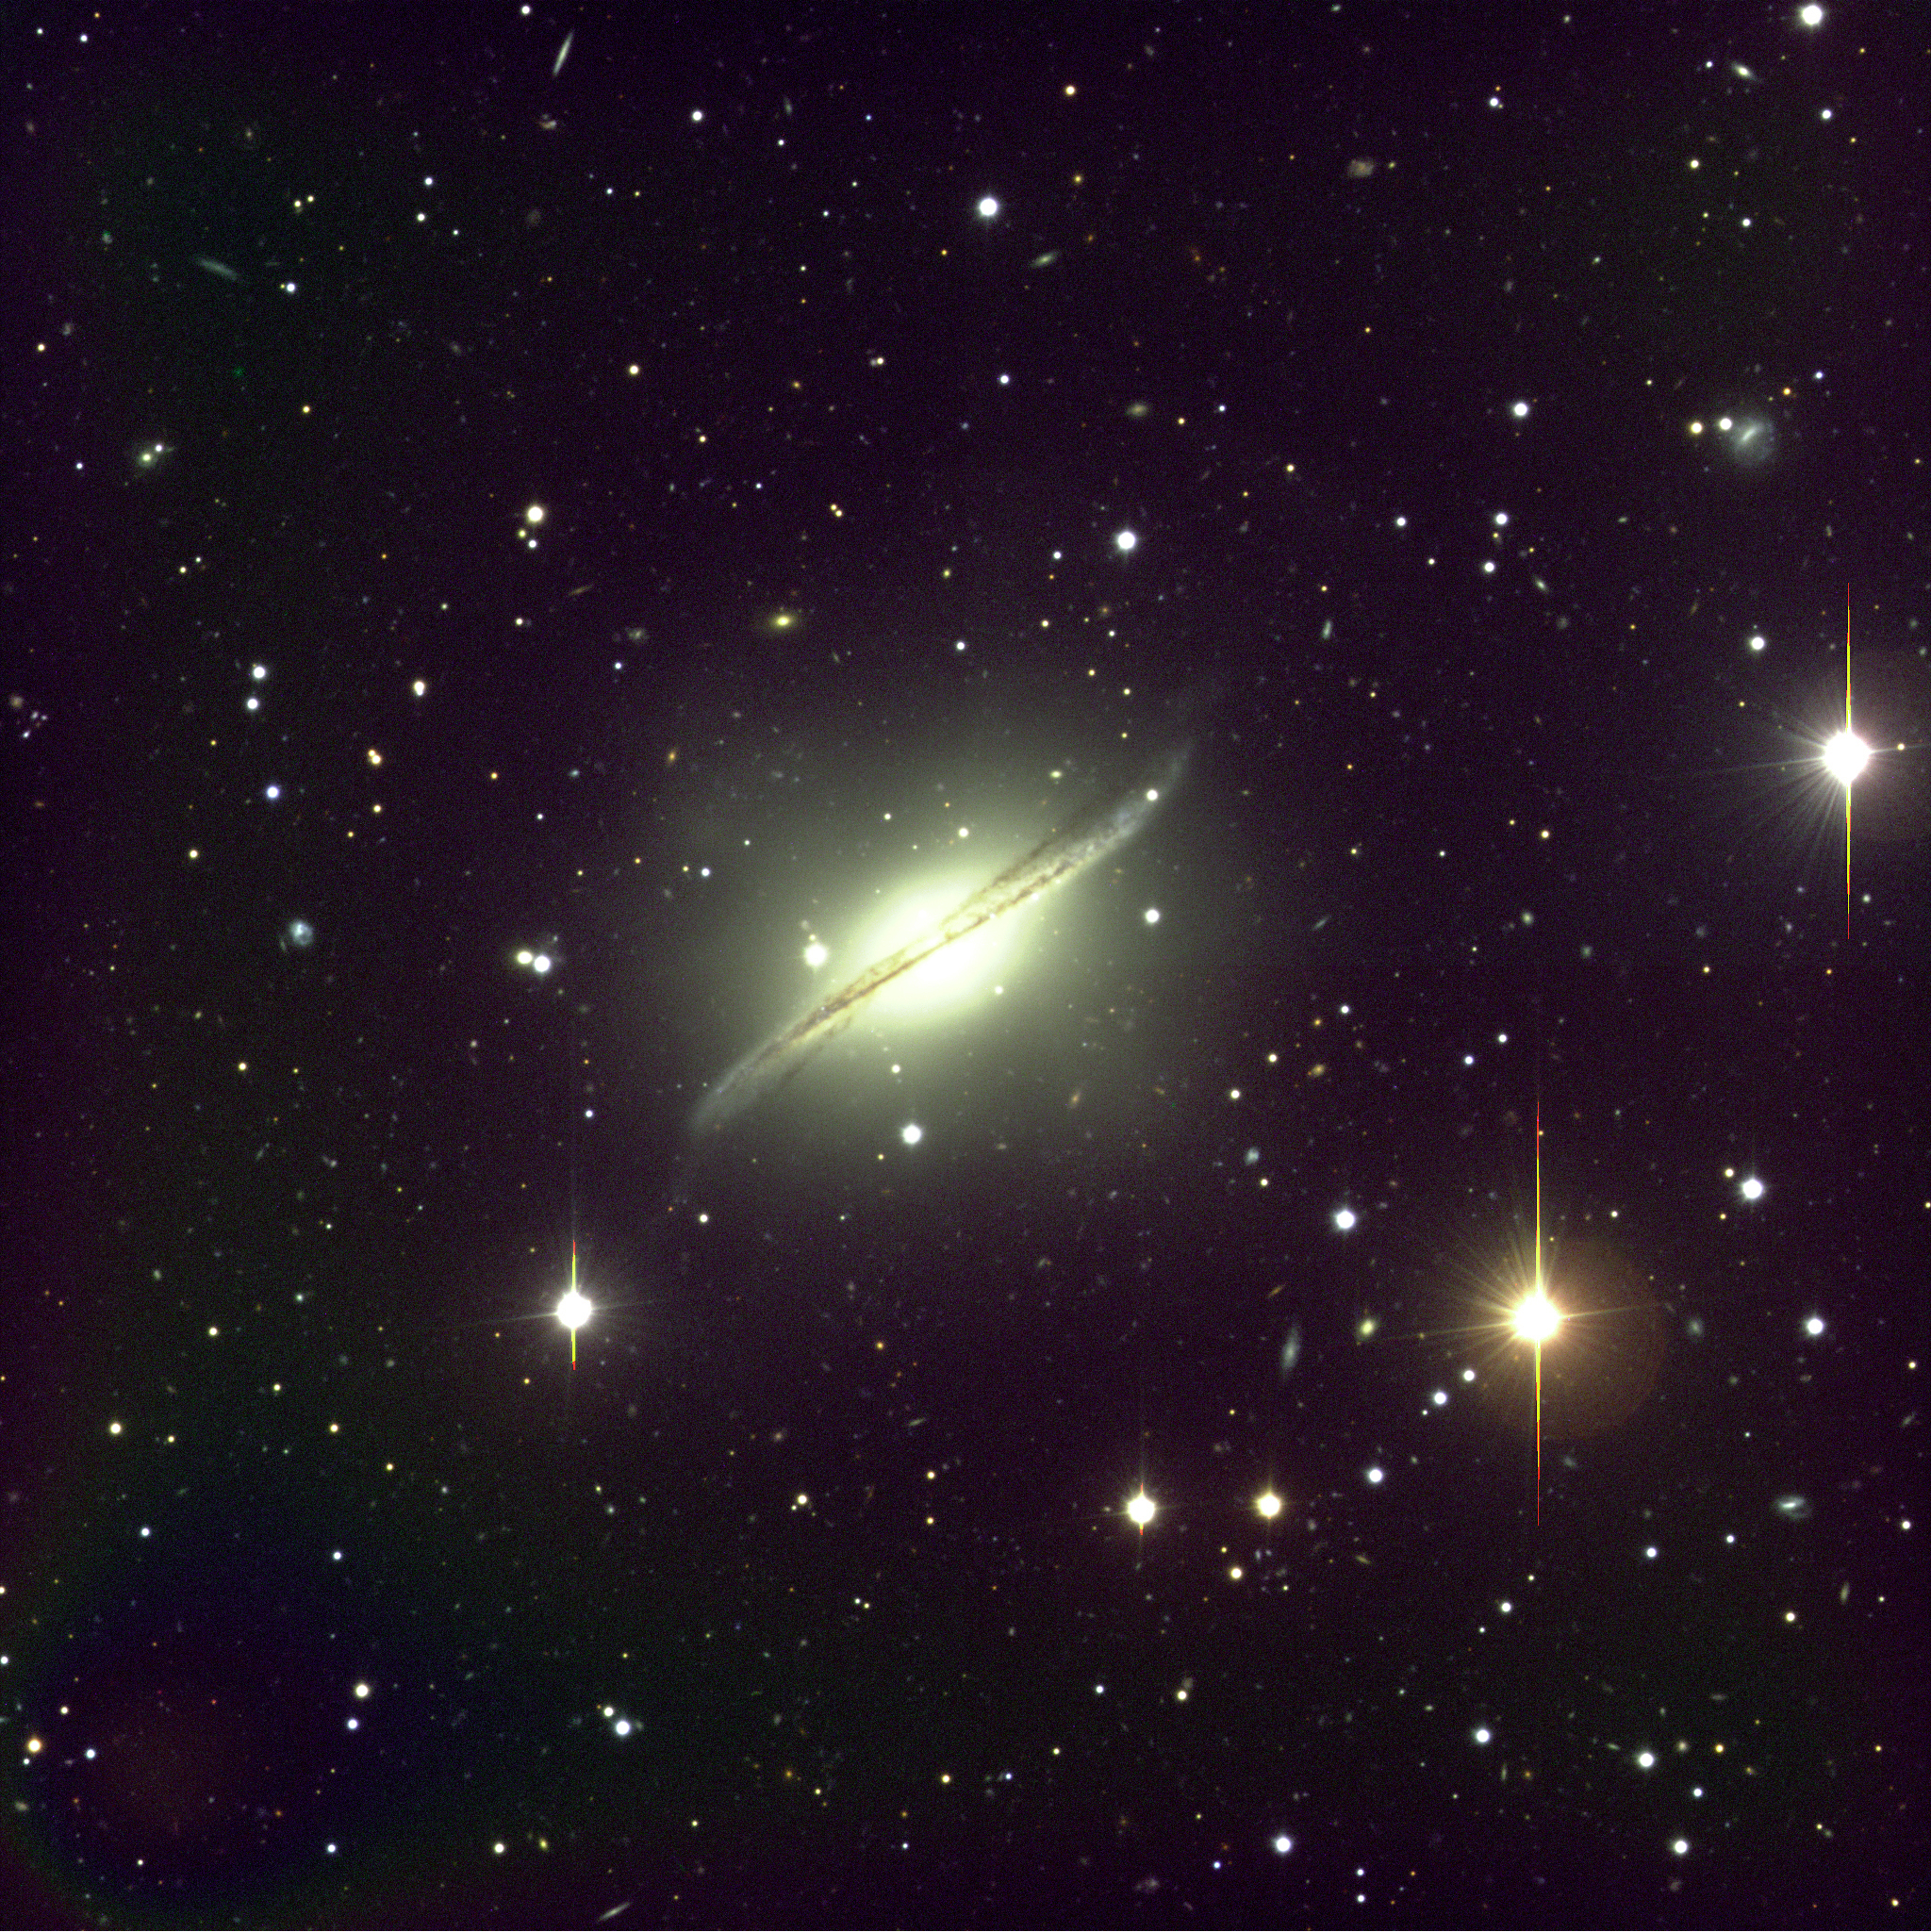

Galaxy with warped dust lane

Image showing a sky field in the southern constellation Hydra (The Water-snake) that includes the peculiar spiral galaxy ESO 510-13 . It resembles the famous "Sombrero" galaxy, but its equatorial dust plane is pronouncedly warped. The velocity is 3300 km/sec, the distance is about 170 million light-years and the size is 100,000 light-years. The fact that the dust band and the rest of this galaxy are not well aligned is a clear sign that the former was acquired recently (in astronomical terms). The dust band is still in the process of achieving a more stable state by becoming flat. It is not obvious how it was formed; it may for instance be the result of a merger with a gas-rich dwarf galaxy and the elliptical galaxy. In any case, this is a most interesting object that will undoubtedly soon be studied in more detail, with the VLT and other large telescopes. The photo displays a very large number of fainter objects near this galaxy. Many of these are likely to be globular clusters of stars associated with the galaxy; others are background galaxies. It would indeed appear that ESO 510-13 is located right in front of one or more, distant clusters of galaxies. This three-colour composite (BVI) was obtained with VLT ANTU and FORS in the morning of March 15, 1999. Field size: 6.8x6.8 arcmin 2 ; North is up and East is to the left.

Credit: ESO